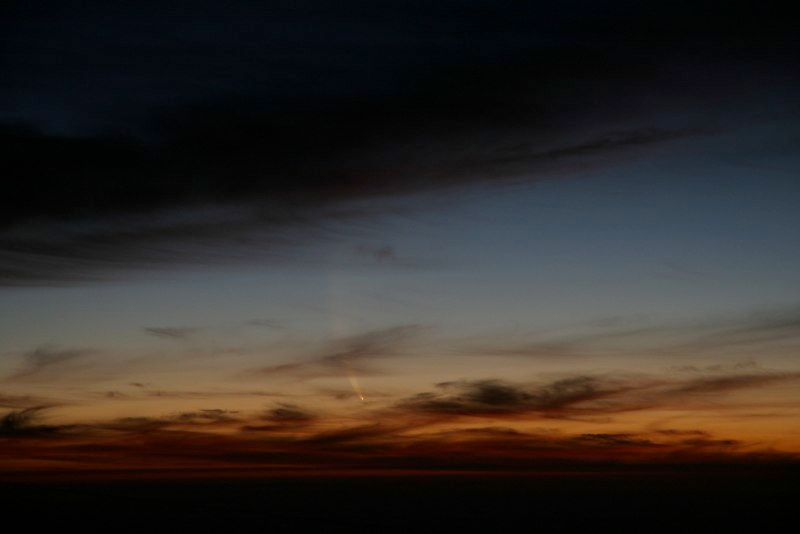

Comet McNaught

Images collected by ESO staff of the very bright comet McNaught that was visible in Europe early January 2007 and is presently visible from the Southern Hemisphere.

Credit: ESO